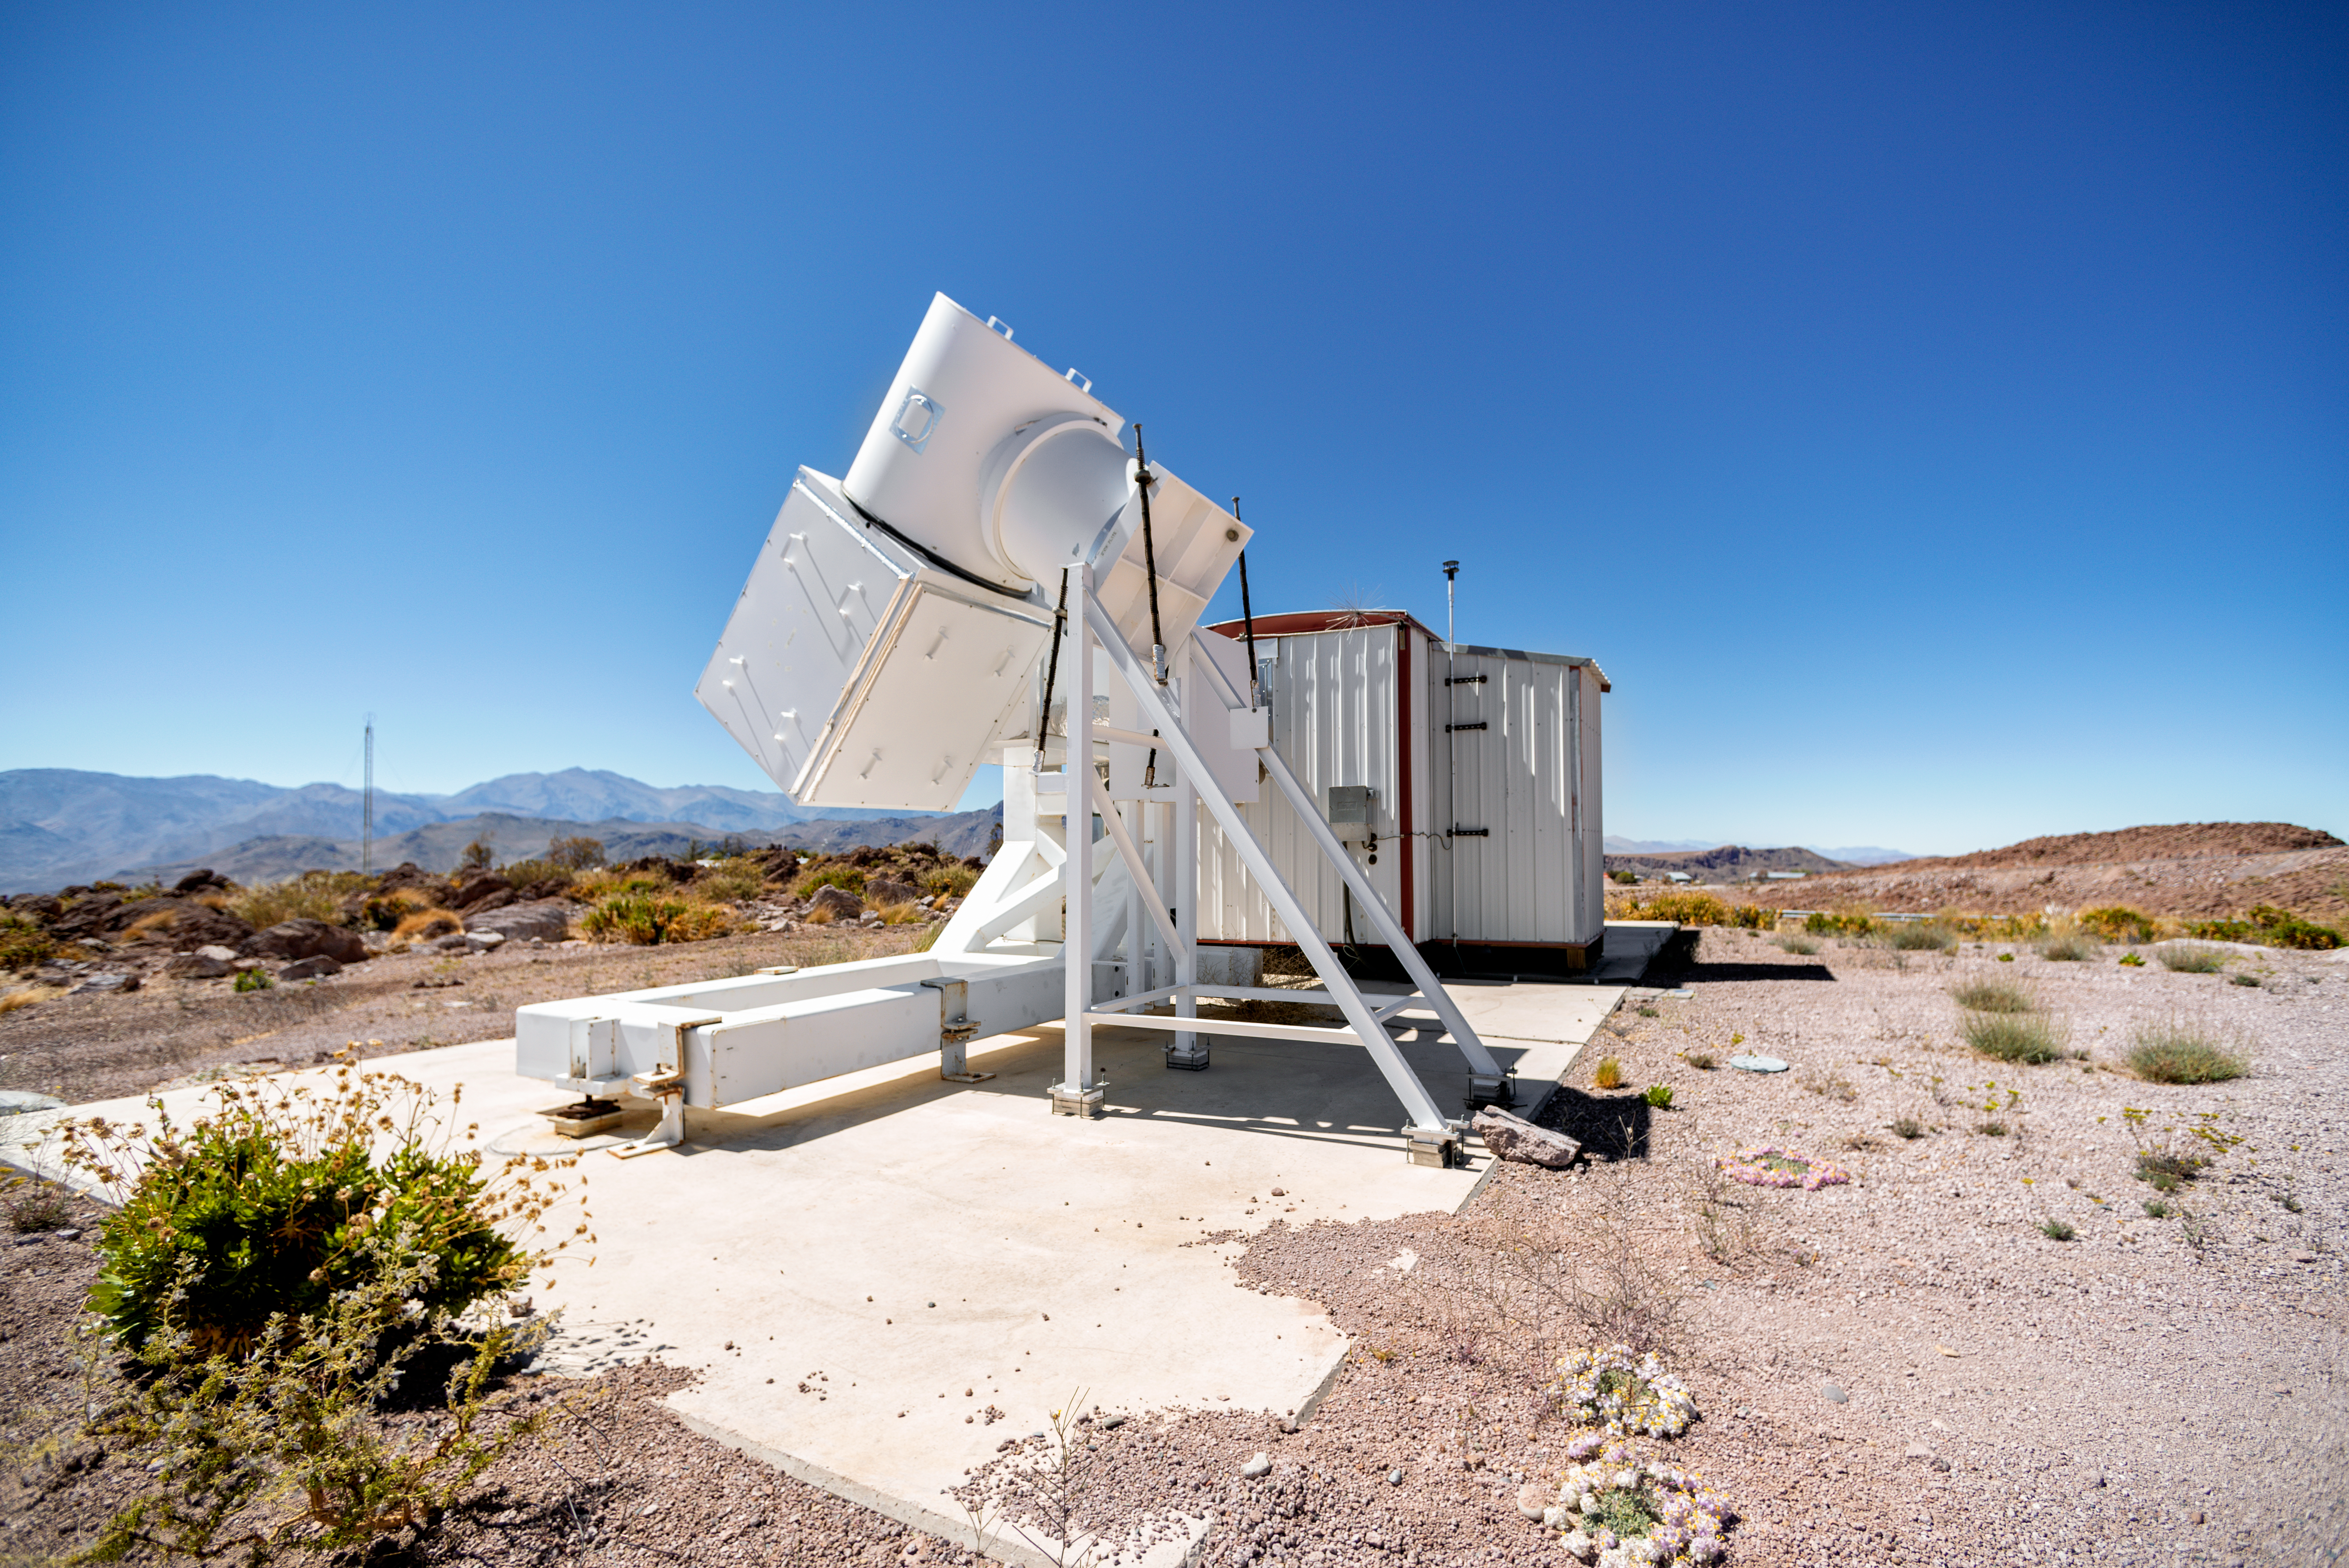

Wisconsin H-Alpha Mapper

Wisconsin H-Alpha Mapper at Cerro Tololo Inter-American Observatory in Chile.

Credit: CTIO/NOIRLab/NSF/AURA